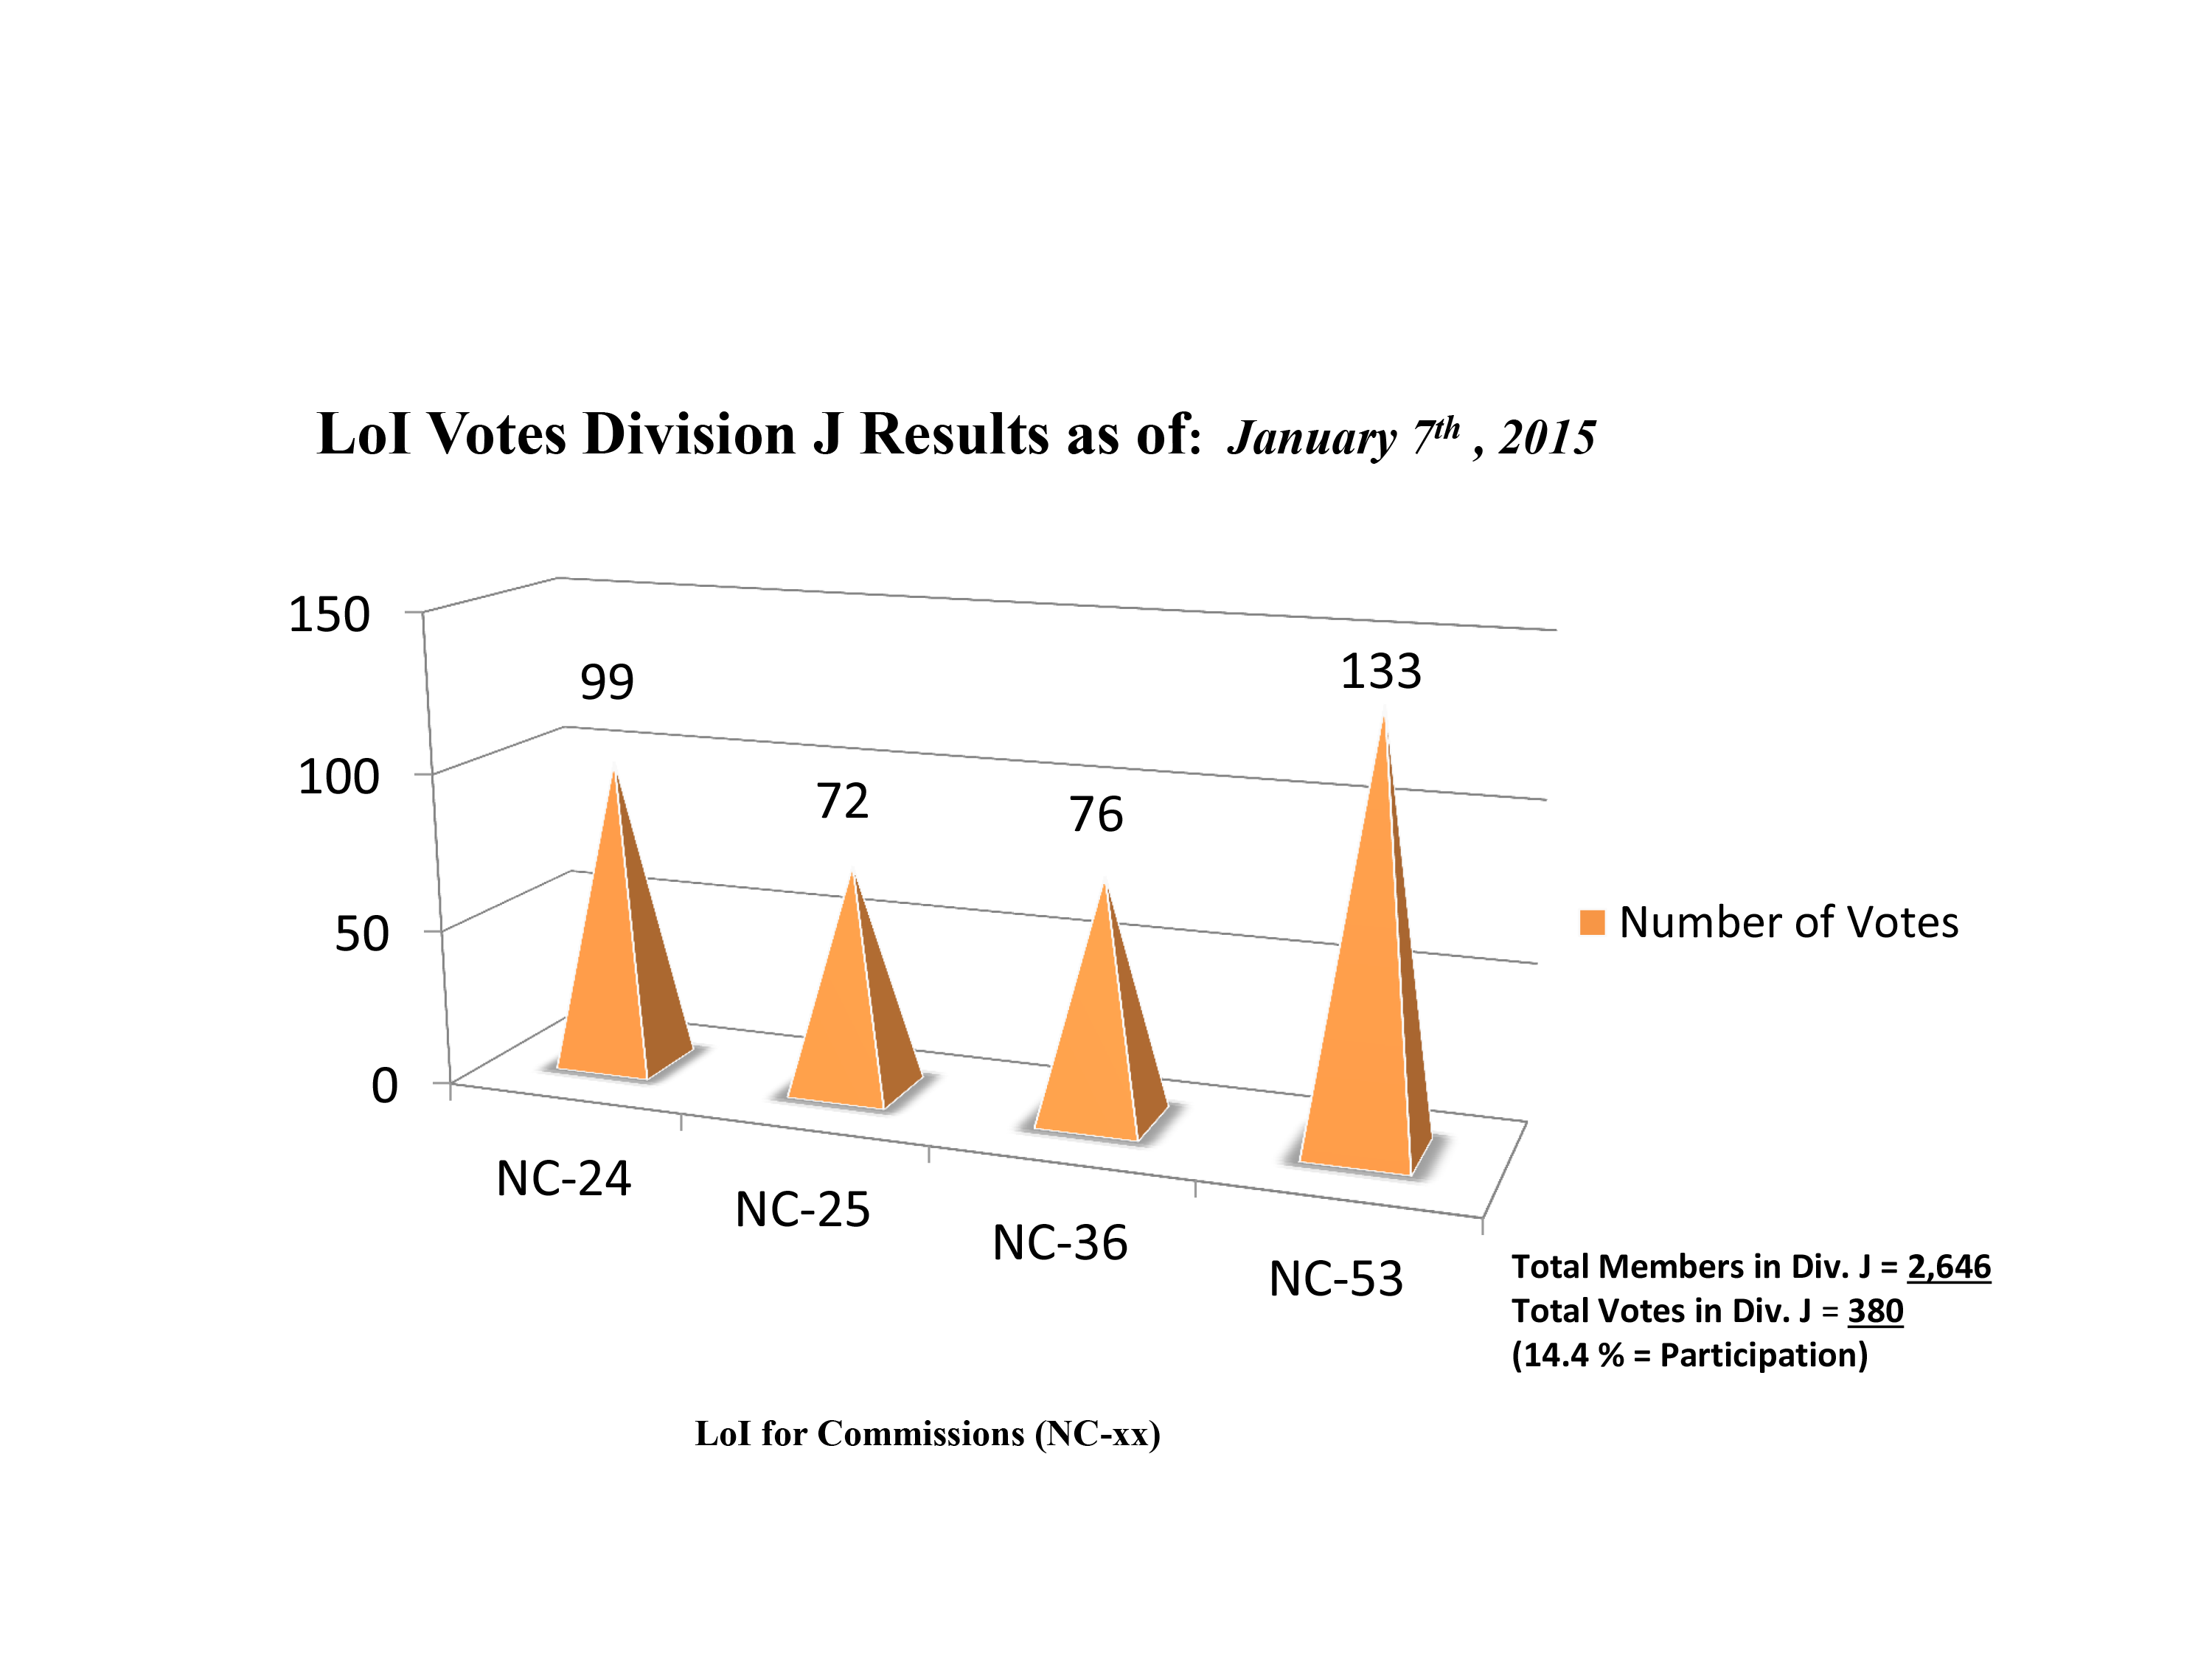

Division J Commission Reform votes (final results)

The graph presents the intermediate results sorted by Division. Proposed Commissions may appear in more than one Division, if the proposers have requested the Cross-Division status. Only the Primary Division has been taken into account for the Inter-Division status. The final results will be presented in January 2015.

Division J: Galaxies & Cosmology
NC-24: Galaxy Spectral Energy Distributions
NC-25: Intergalactic Medium
NC-36: Gravitational Lensing
NC-53: BH & Evolution of Galaxies

Credit: IAU